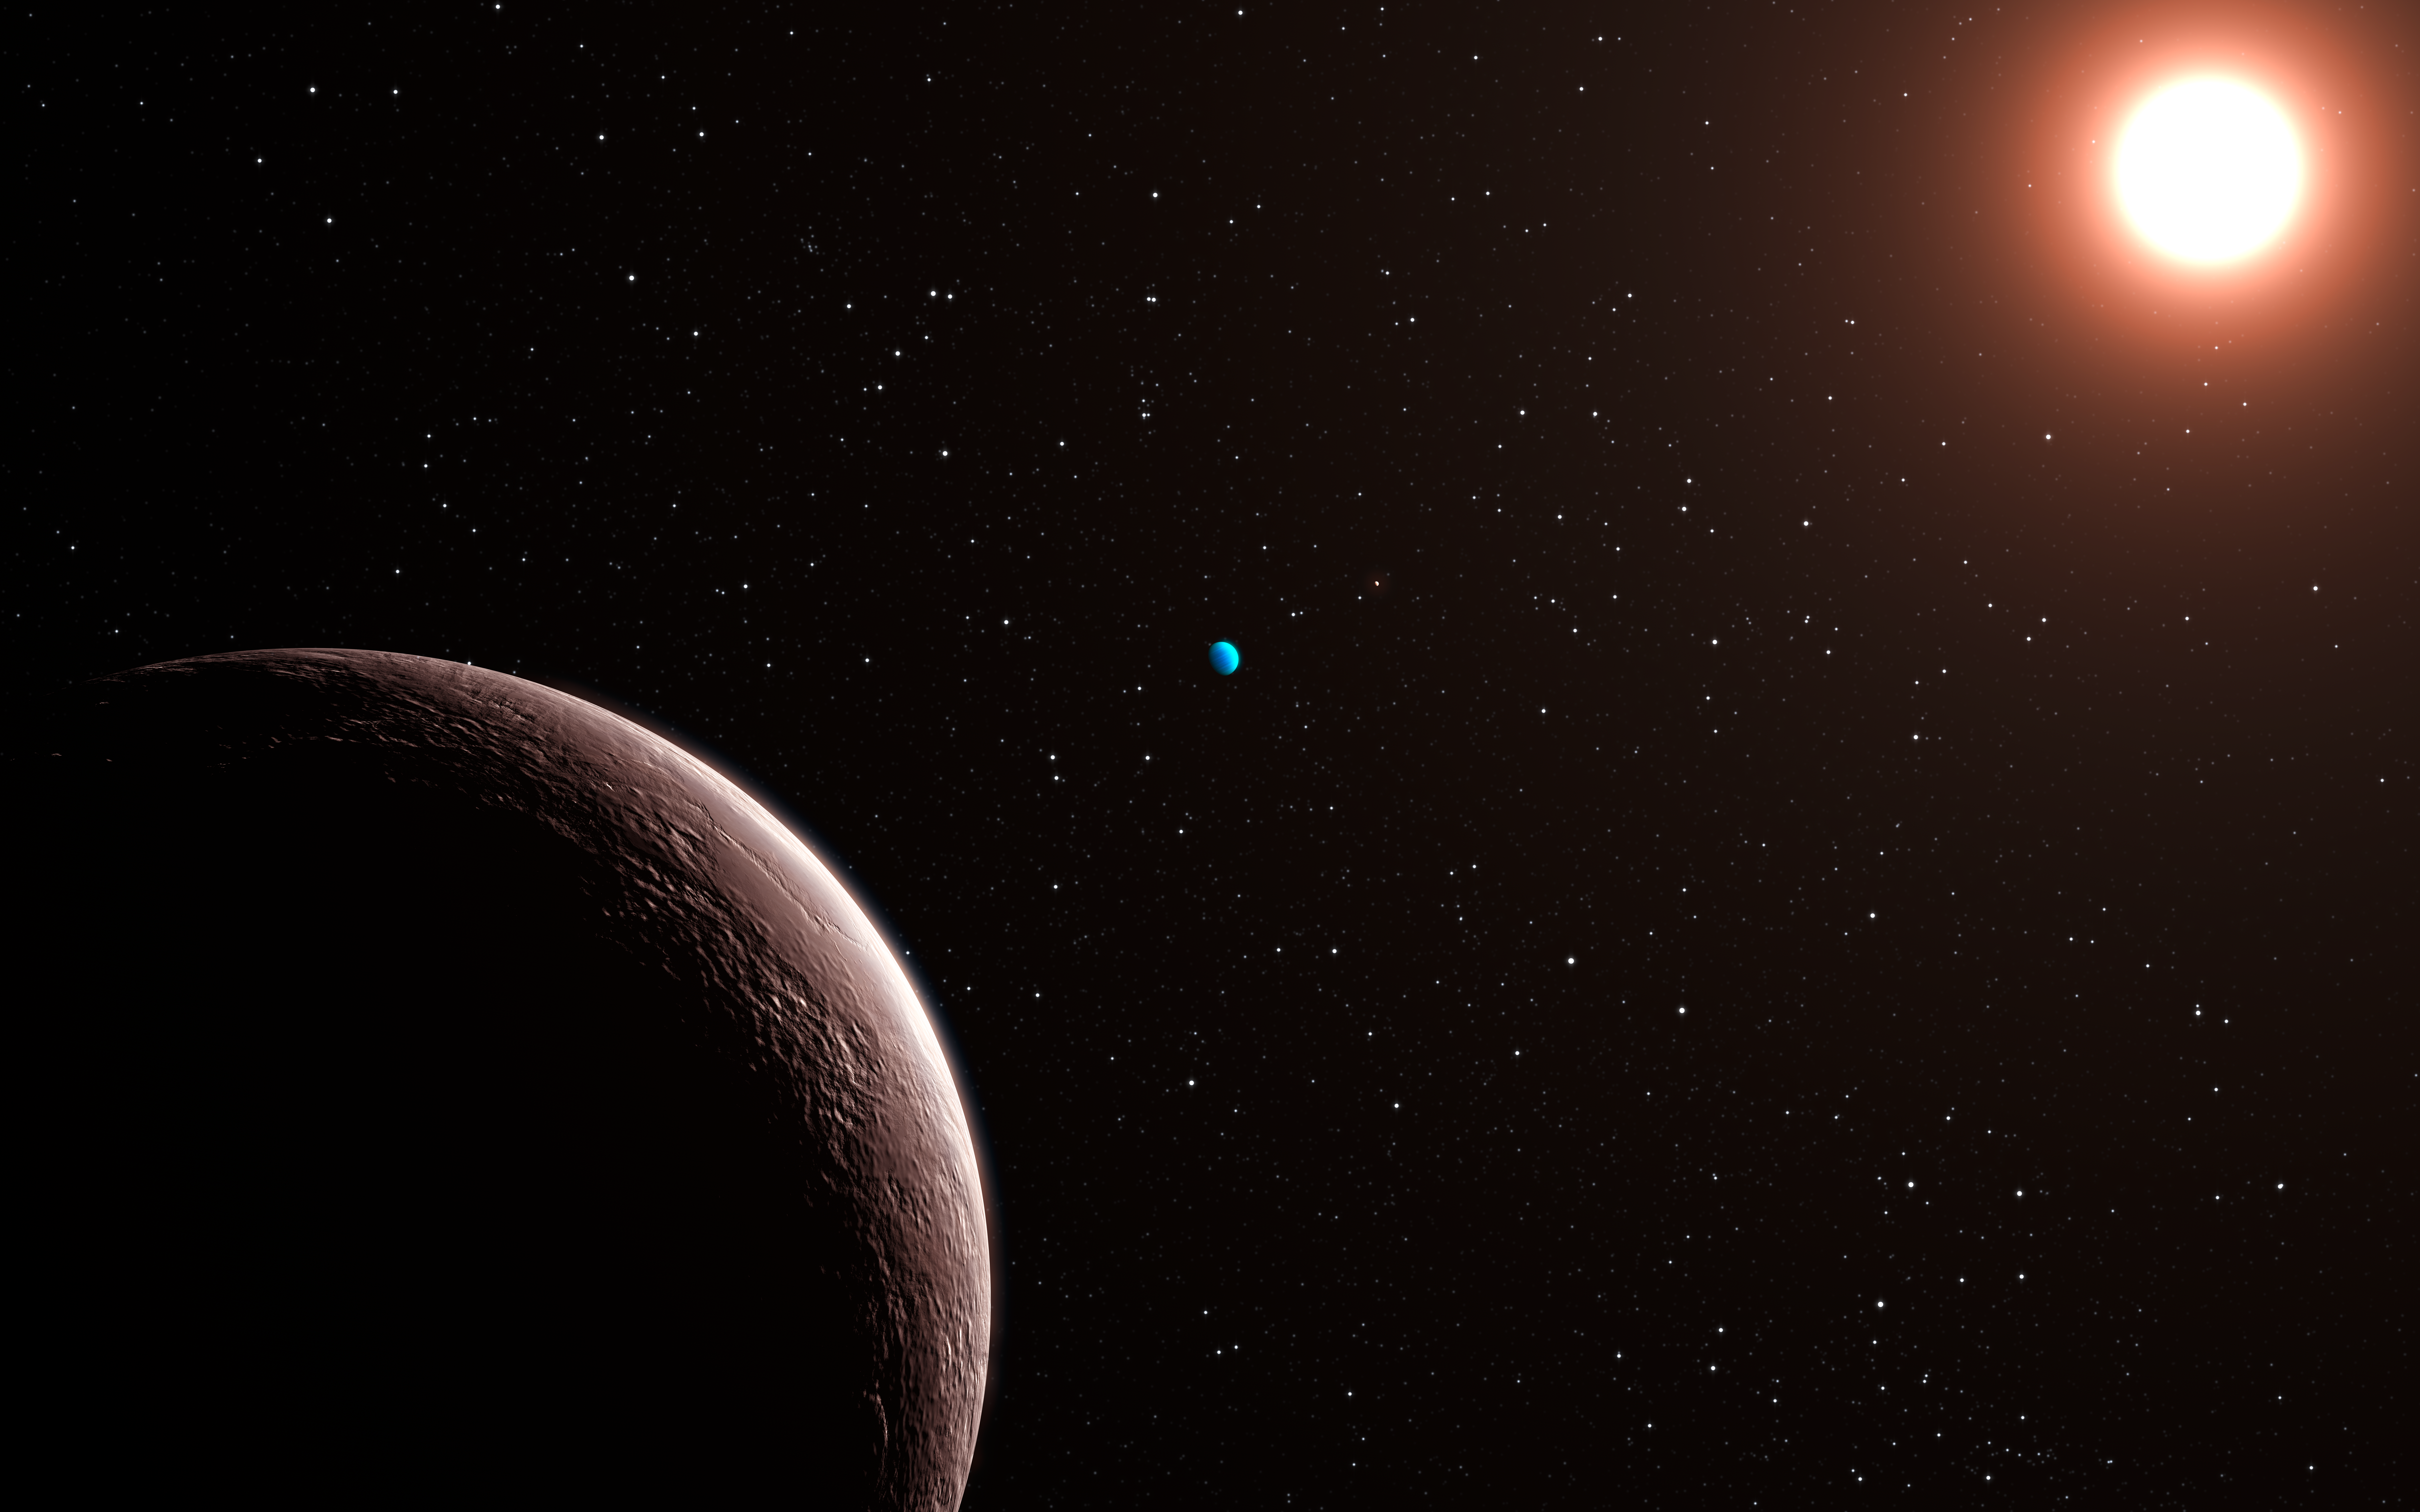

Artist's impression of the newly discovered planetary system Gliese 581

After more than four years of observations using the most successful low-mass exoplanet hunter in the world, the HARPS spectrograph attached to the 3.6-metre ESO telescope at La Silla, Chile, astronomers have discovered in this system the lightest exoplanet found so far: Gliese 581e (foreground) is only about twice the mass of our Earth. The Gliese 581 planetary system now has four known planets, with masses of about 1.9 (planet e, left in the foreground), 16 (planet b, nearest to the star), 5 (planet c, centre), and 7 Earth-masses (planet d, with the bluish colour). The planet furthest out, Gliese 581d, orbits its host star in 66.8 days, while Gliese 581 e completes its orbit in 3.15 days.

Credit: ESO/L. Calçada